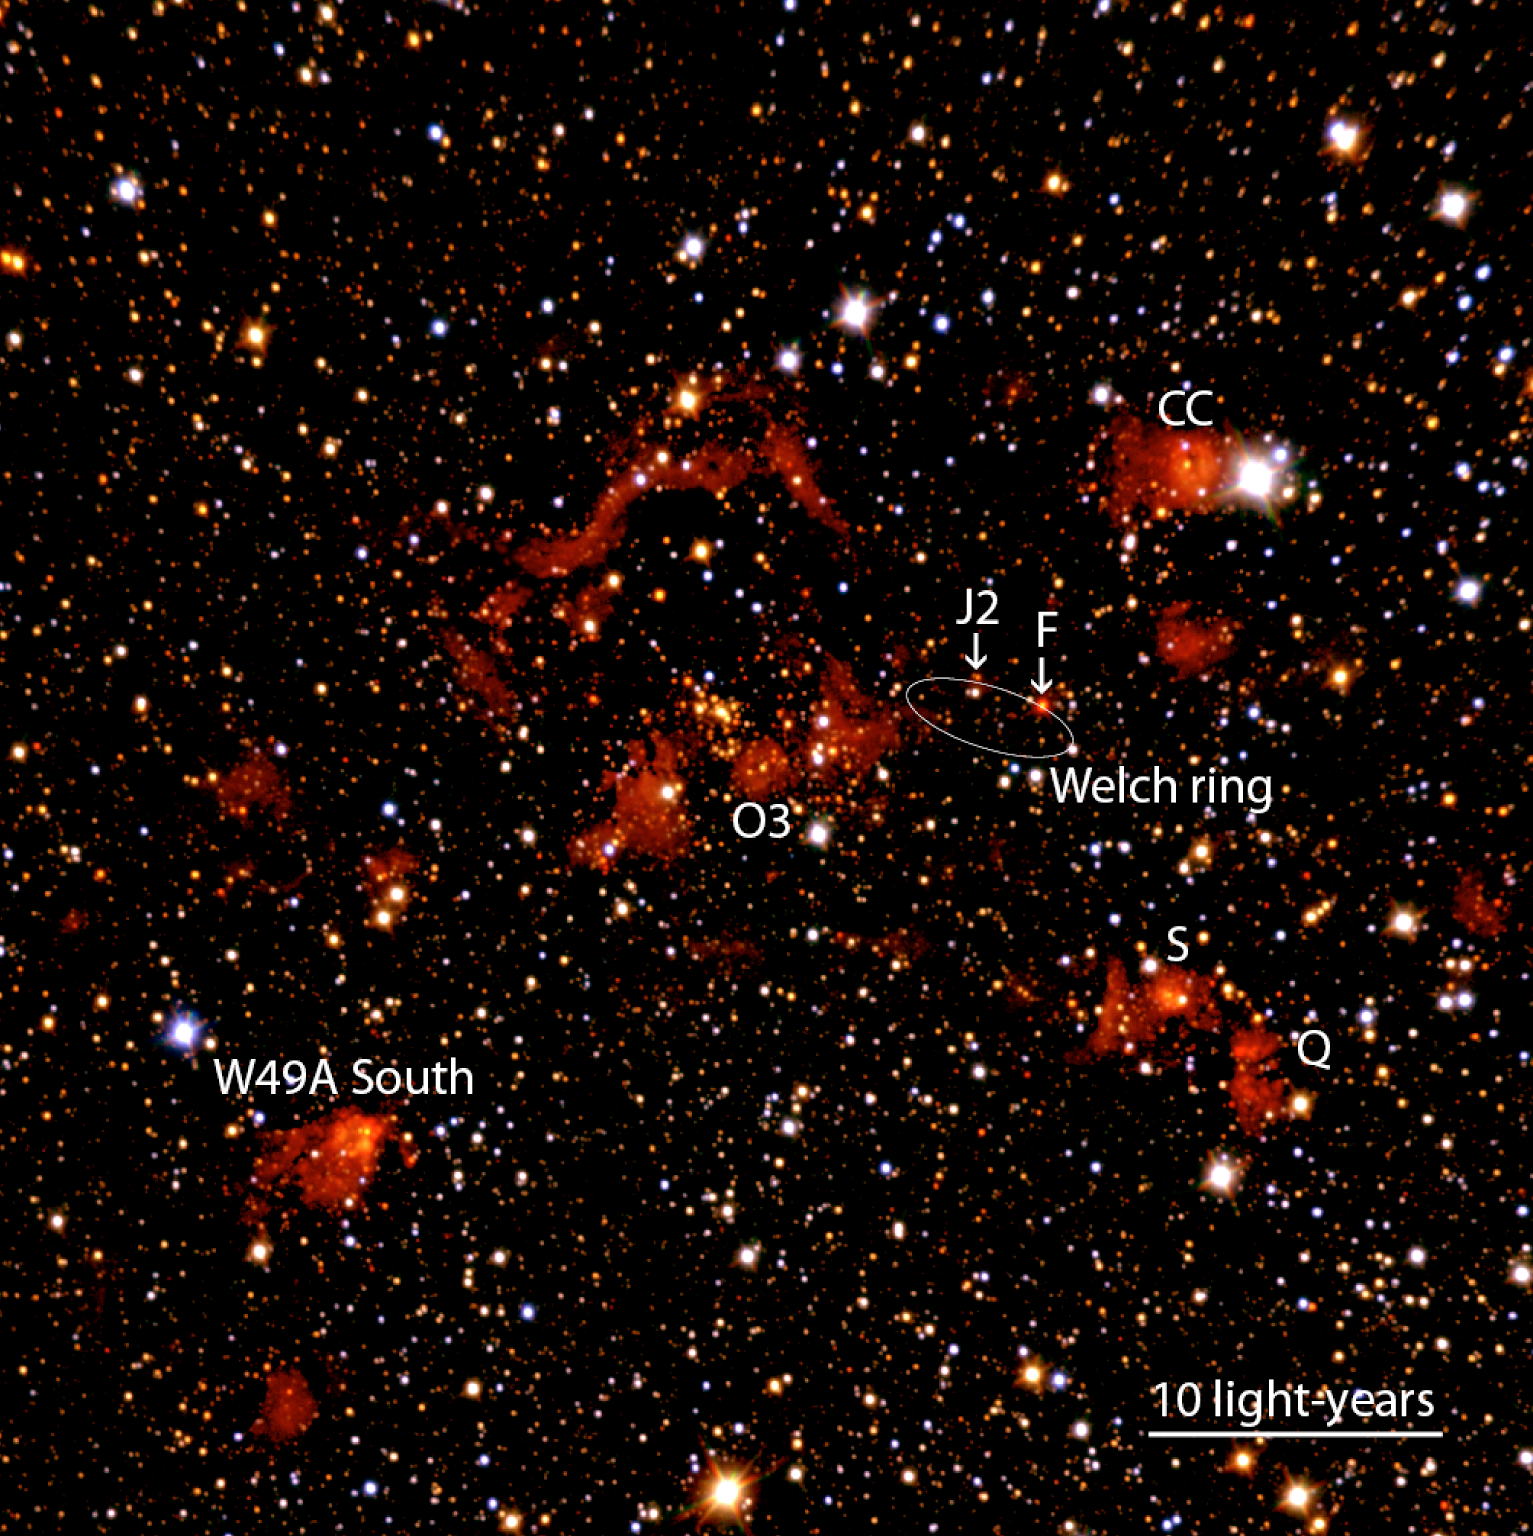

Colour composite of W49A

Composite near-infrared colour image from NTT/SofI of the Giant Molecular Cloud W49A. It covers a sky area of 5 x 5 arcmin 2 and the red, green and blue colours correspond to the Ks- (wavelength 2.2 µm), H- (1.65 µm) and J-band (1.2 µm), respectively. North is up and East is to the left. The labels identify known radio sources. The main cluster is seen north-east of the region labelled "O3". The colour of a star in this image is mostly a measure of the amount of dust absorption towards this star. Hence, all blue stars in this image are located in front of the star-forming region.

Credit: ESO